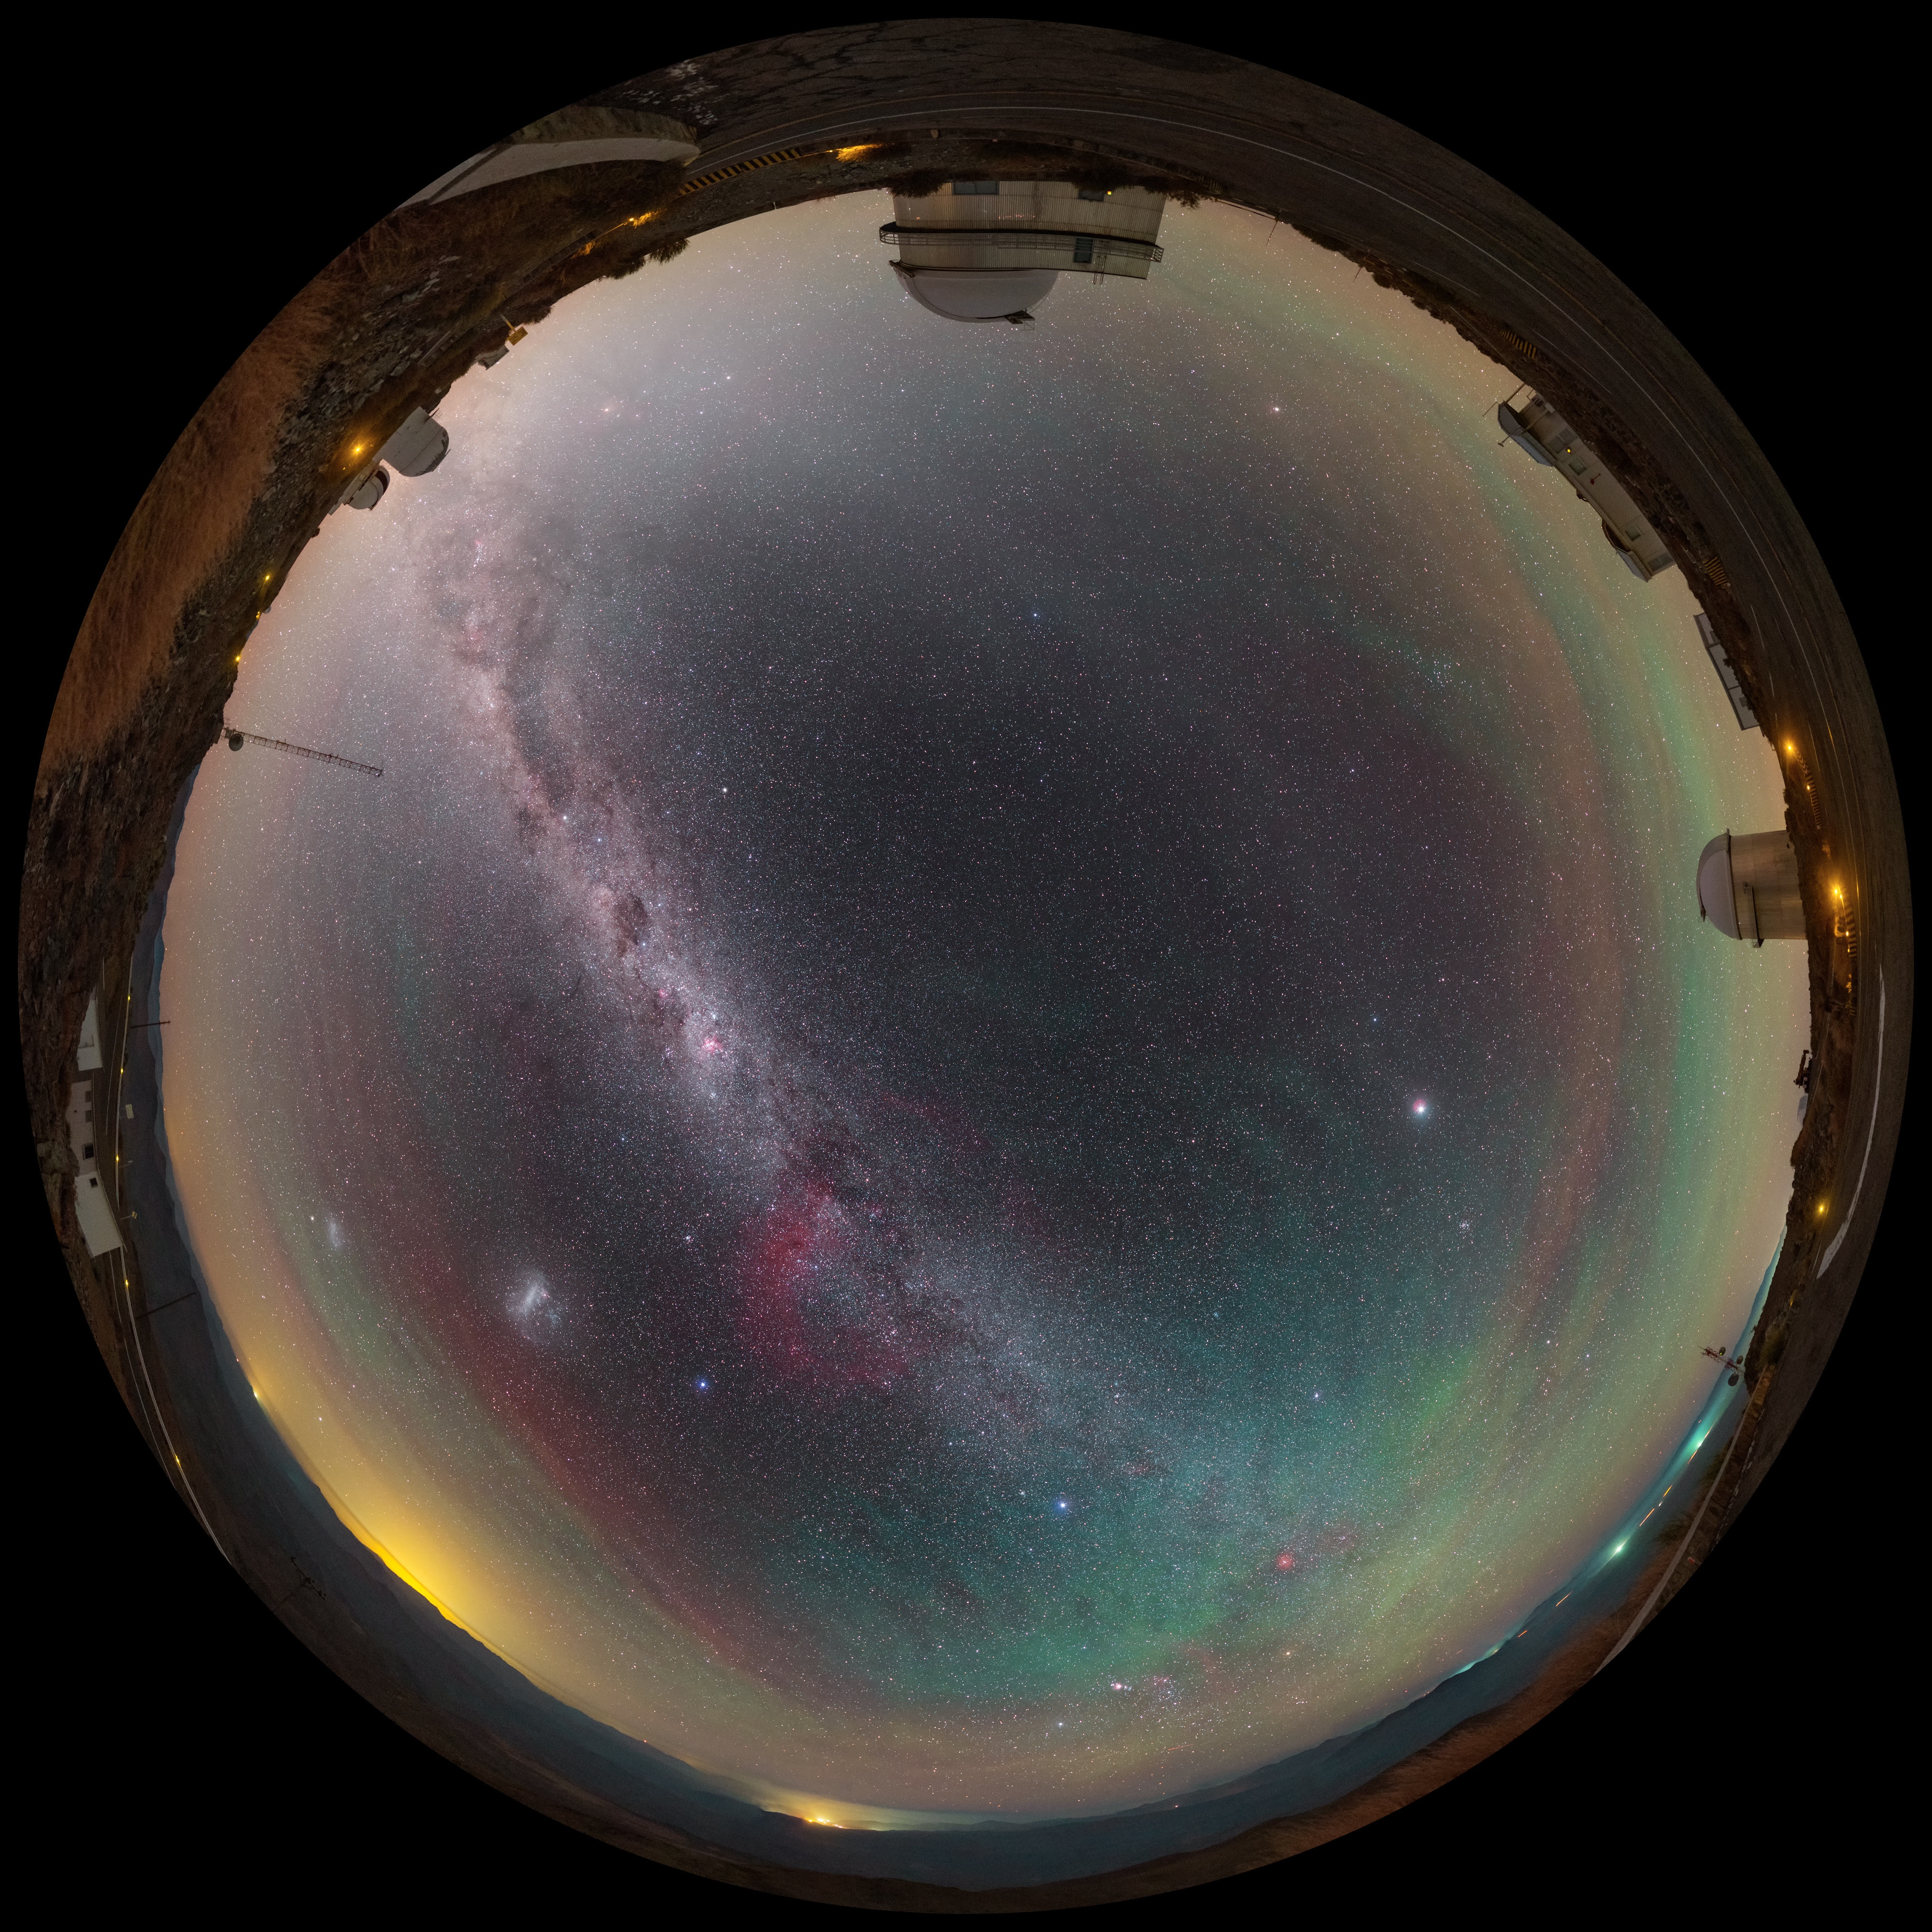

View above La Silla

A fulldome view above ESO's La Silla Observatory reveals a plethora of night sky gems. The faint red and green hues produced by airglow encircle the site, while the majestic Milky Way cuts across the sky. The Large and Small Magellanic Clouds are visible amongst a sea of stars in this fulldome image.

Credit: P. Horálek/ESO